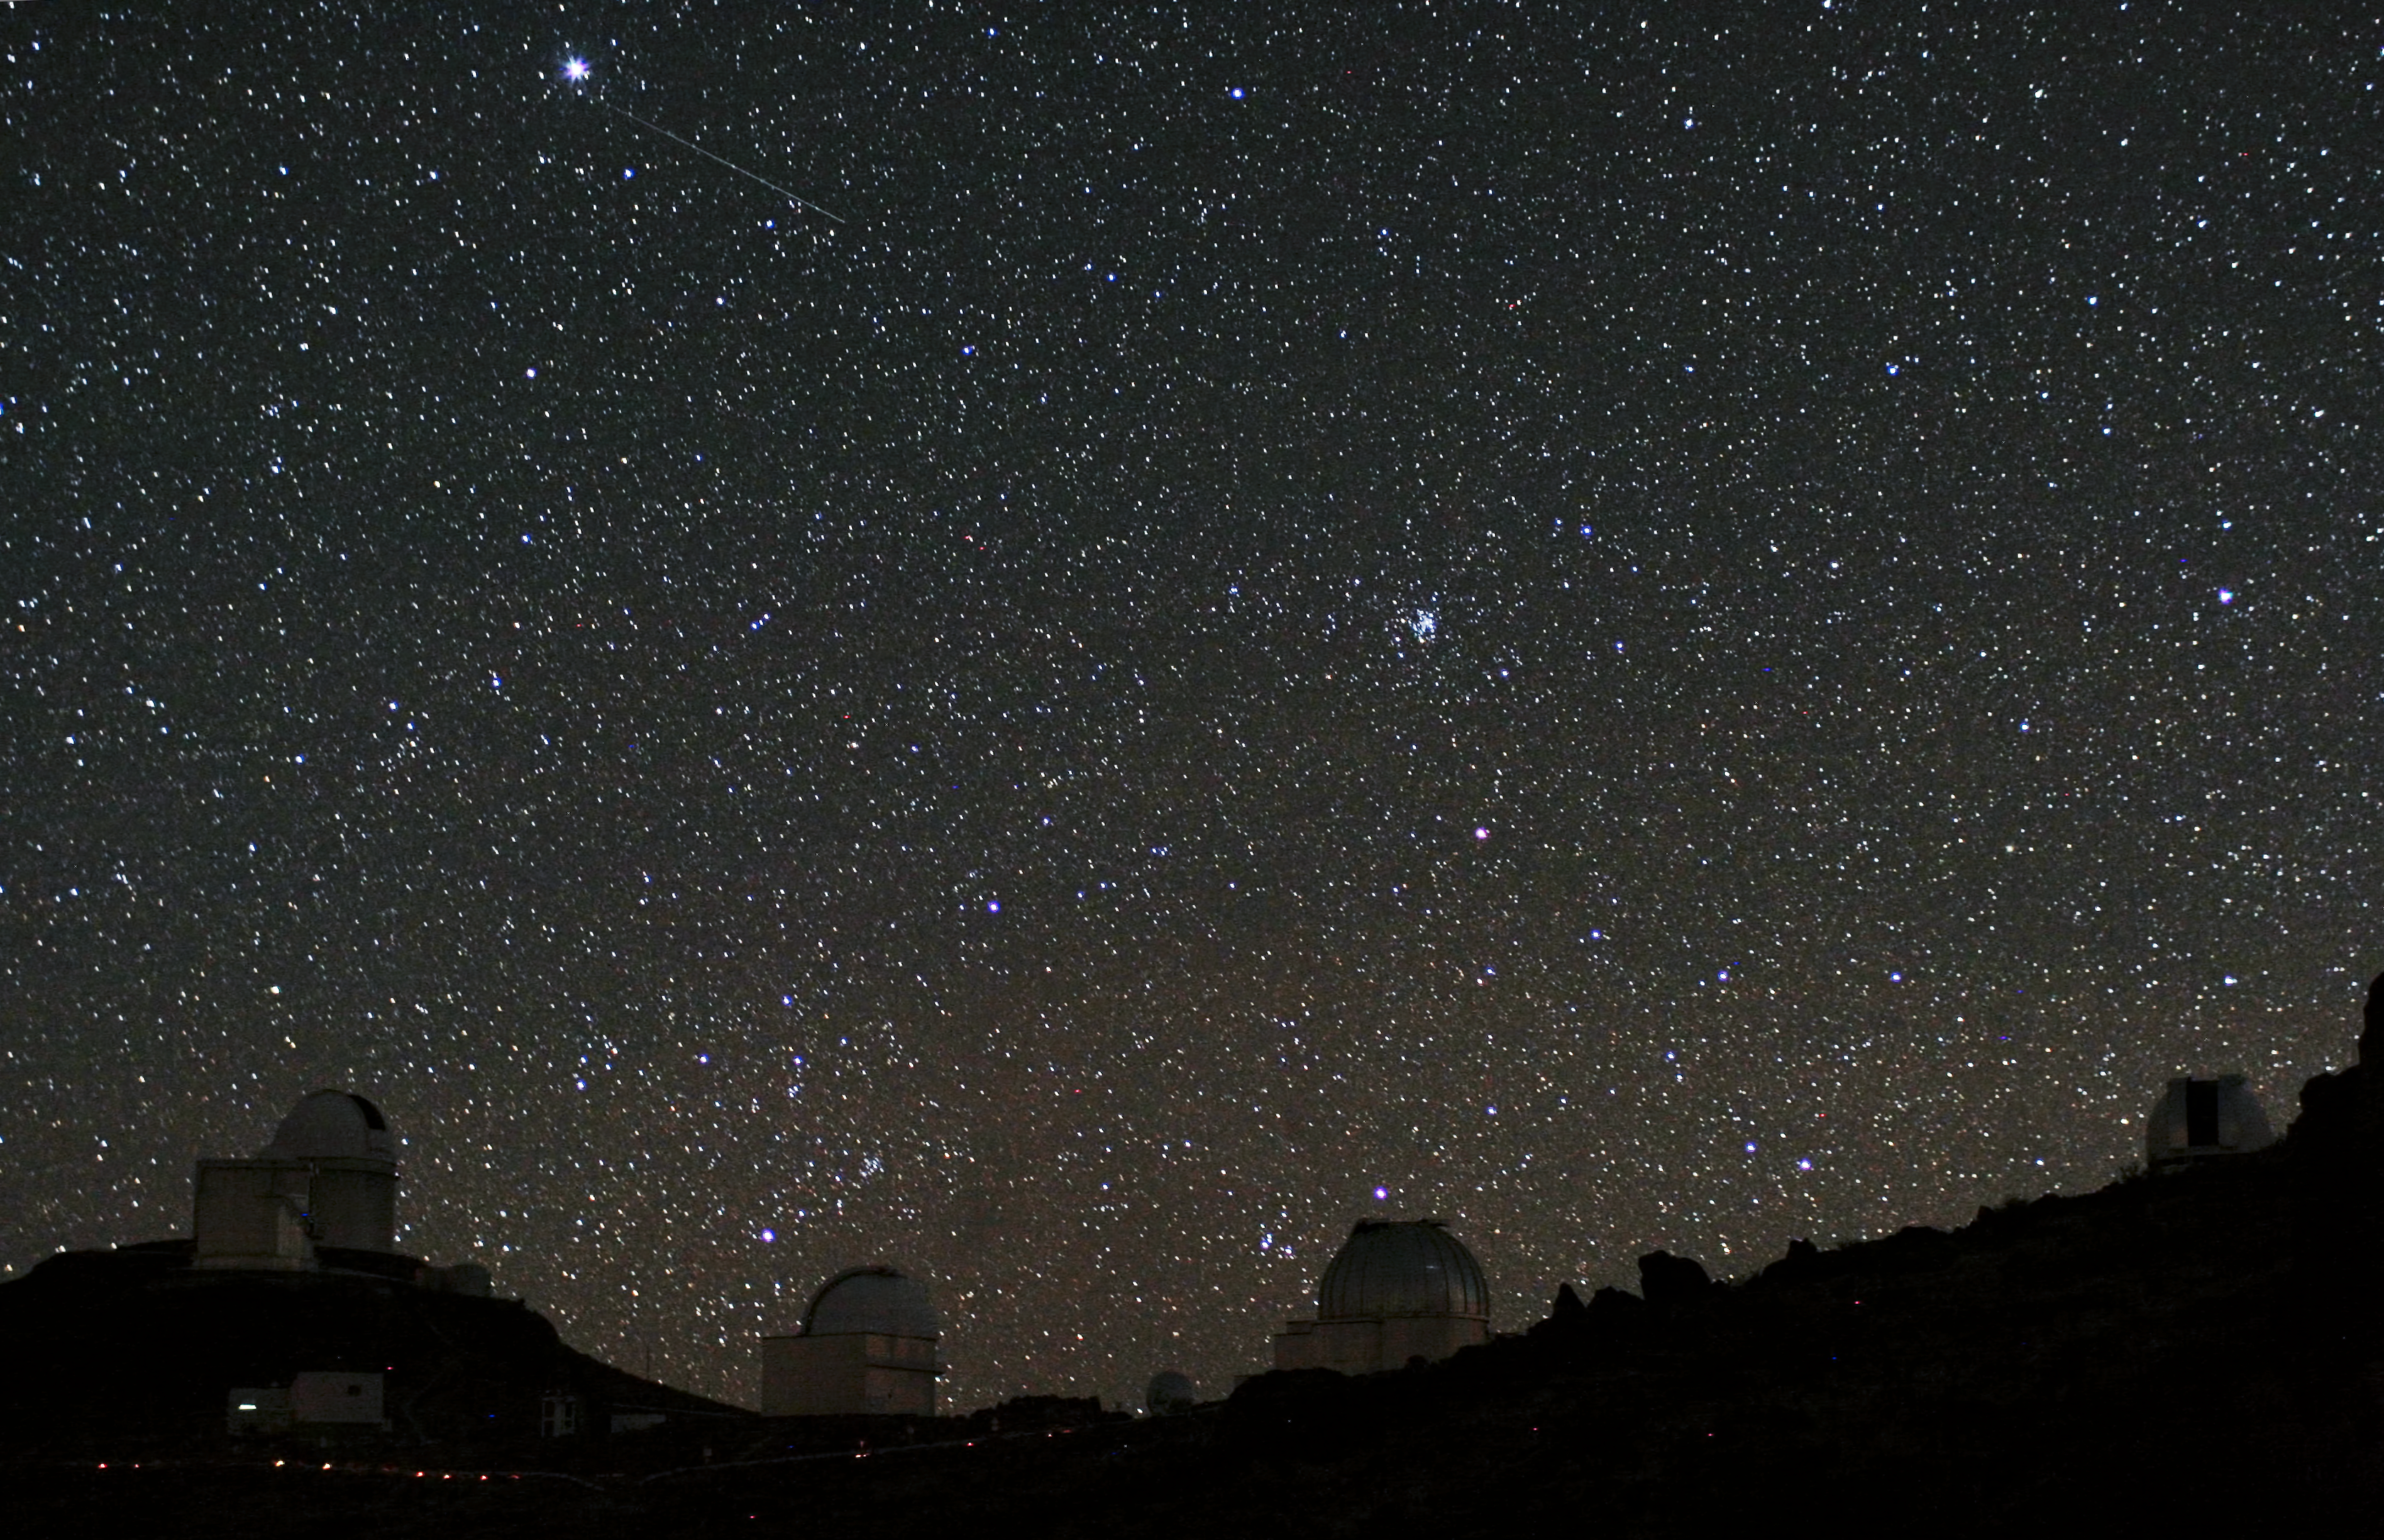

Two planet-hunters snapped at La Silla

For centuries, philosophers and scientists have wondered about the possibility of habitable planets outside the Solar System. Today, this idea is more than speculation: many hundreds of exoplanets have been discovered over the last couple of decades, by astronomers all over the world. Various different techniques are used in this search for new worlds. In this unusual photograph, telescopes using two of these methods, the ESO 3.6-metre telescope with the HARPS spectrograph, and the space telescope CoRoT, have been captured in the same shot. The photograph was taken by Alexandre Santerne, an astronomer who studies exoplanets himself.

The High Accuracy Radial velocity Planetary Search (HARPS) spectrograph, the world’s foremost exoplanet hunter, is an instrument on ESO’s 3.6-metre telescope. The open dome of this telescope can be seen on the left of this image, behind the angular enclosure of the New Technology Telescope. HARPS finds exoplanets by detecting small changes in the motion of a star as it wobbles slightly under the gravitational pull of the orbiting planet. This is known as the radial velocity technique for finding exoplanets.

The faint trail of light high in the sky in this 20-second exposure is not a meteor but CoRoT, the Convection Rotation and planetary Transits space telescope. CoRoT searches for planets by looking for the dimming of light from a star which occurs when a planet passes in front of it — the transit method. The space telescope’s location above the Earth’s atmosphere improves the accuracy of its observations by removing the twinkling of stars. Potential planets found by the transit method are confirmed using complementary techniques such as the radial velocity method. Indeed, on very the night that this photograph was taken, HARPS was being used to follow up exoplanet candidates detected by CoRoT!

In November 2012, CoRoT unfortunately suffered a computer problem, meaning that — although it is still functioning — it can no longer retrieve data from its telescope (see the news on the CoRoT website, or for example this Nature News article). The CoRoT team have not given up though, and are working to revive the systems. Whether or not CoRoT can be revived, there is certainly no doubt that the mission has already been a great success! The spacecraft has doubled its originally planned mission lifetime, and was the first spacecraft to discover an exoplanet using the transit method. CoRoT has made great contributions, both to the search for exoplanets, and to the study of the interiors of stars through the field of asteroseismology.

The search for exoplanets helps us understand our own planetary system, and may be the first step towards finding life beyond Earth. HARPS and CoRoT are just two of the many exciting instruments developed to assist astronomers with this search.

Alexandre submitted this photograph to the Your ESO Pictures Flickr group. The Flickr group is regularly reviewed and the best photos are selected to be featured in our popular Picture of the Week series, or in our gallery. In 2012, as part of ESO’s 50th anniversary year, we are also welcoming your historical ESO-related images. Since submitting the photo, Alexandre has also become an ESO Photo Ambassador.

Credit: ESO/A. Santerne